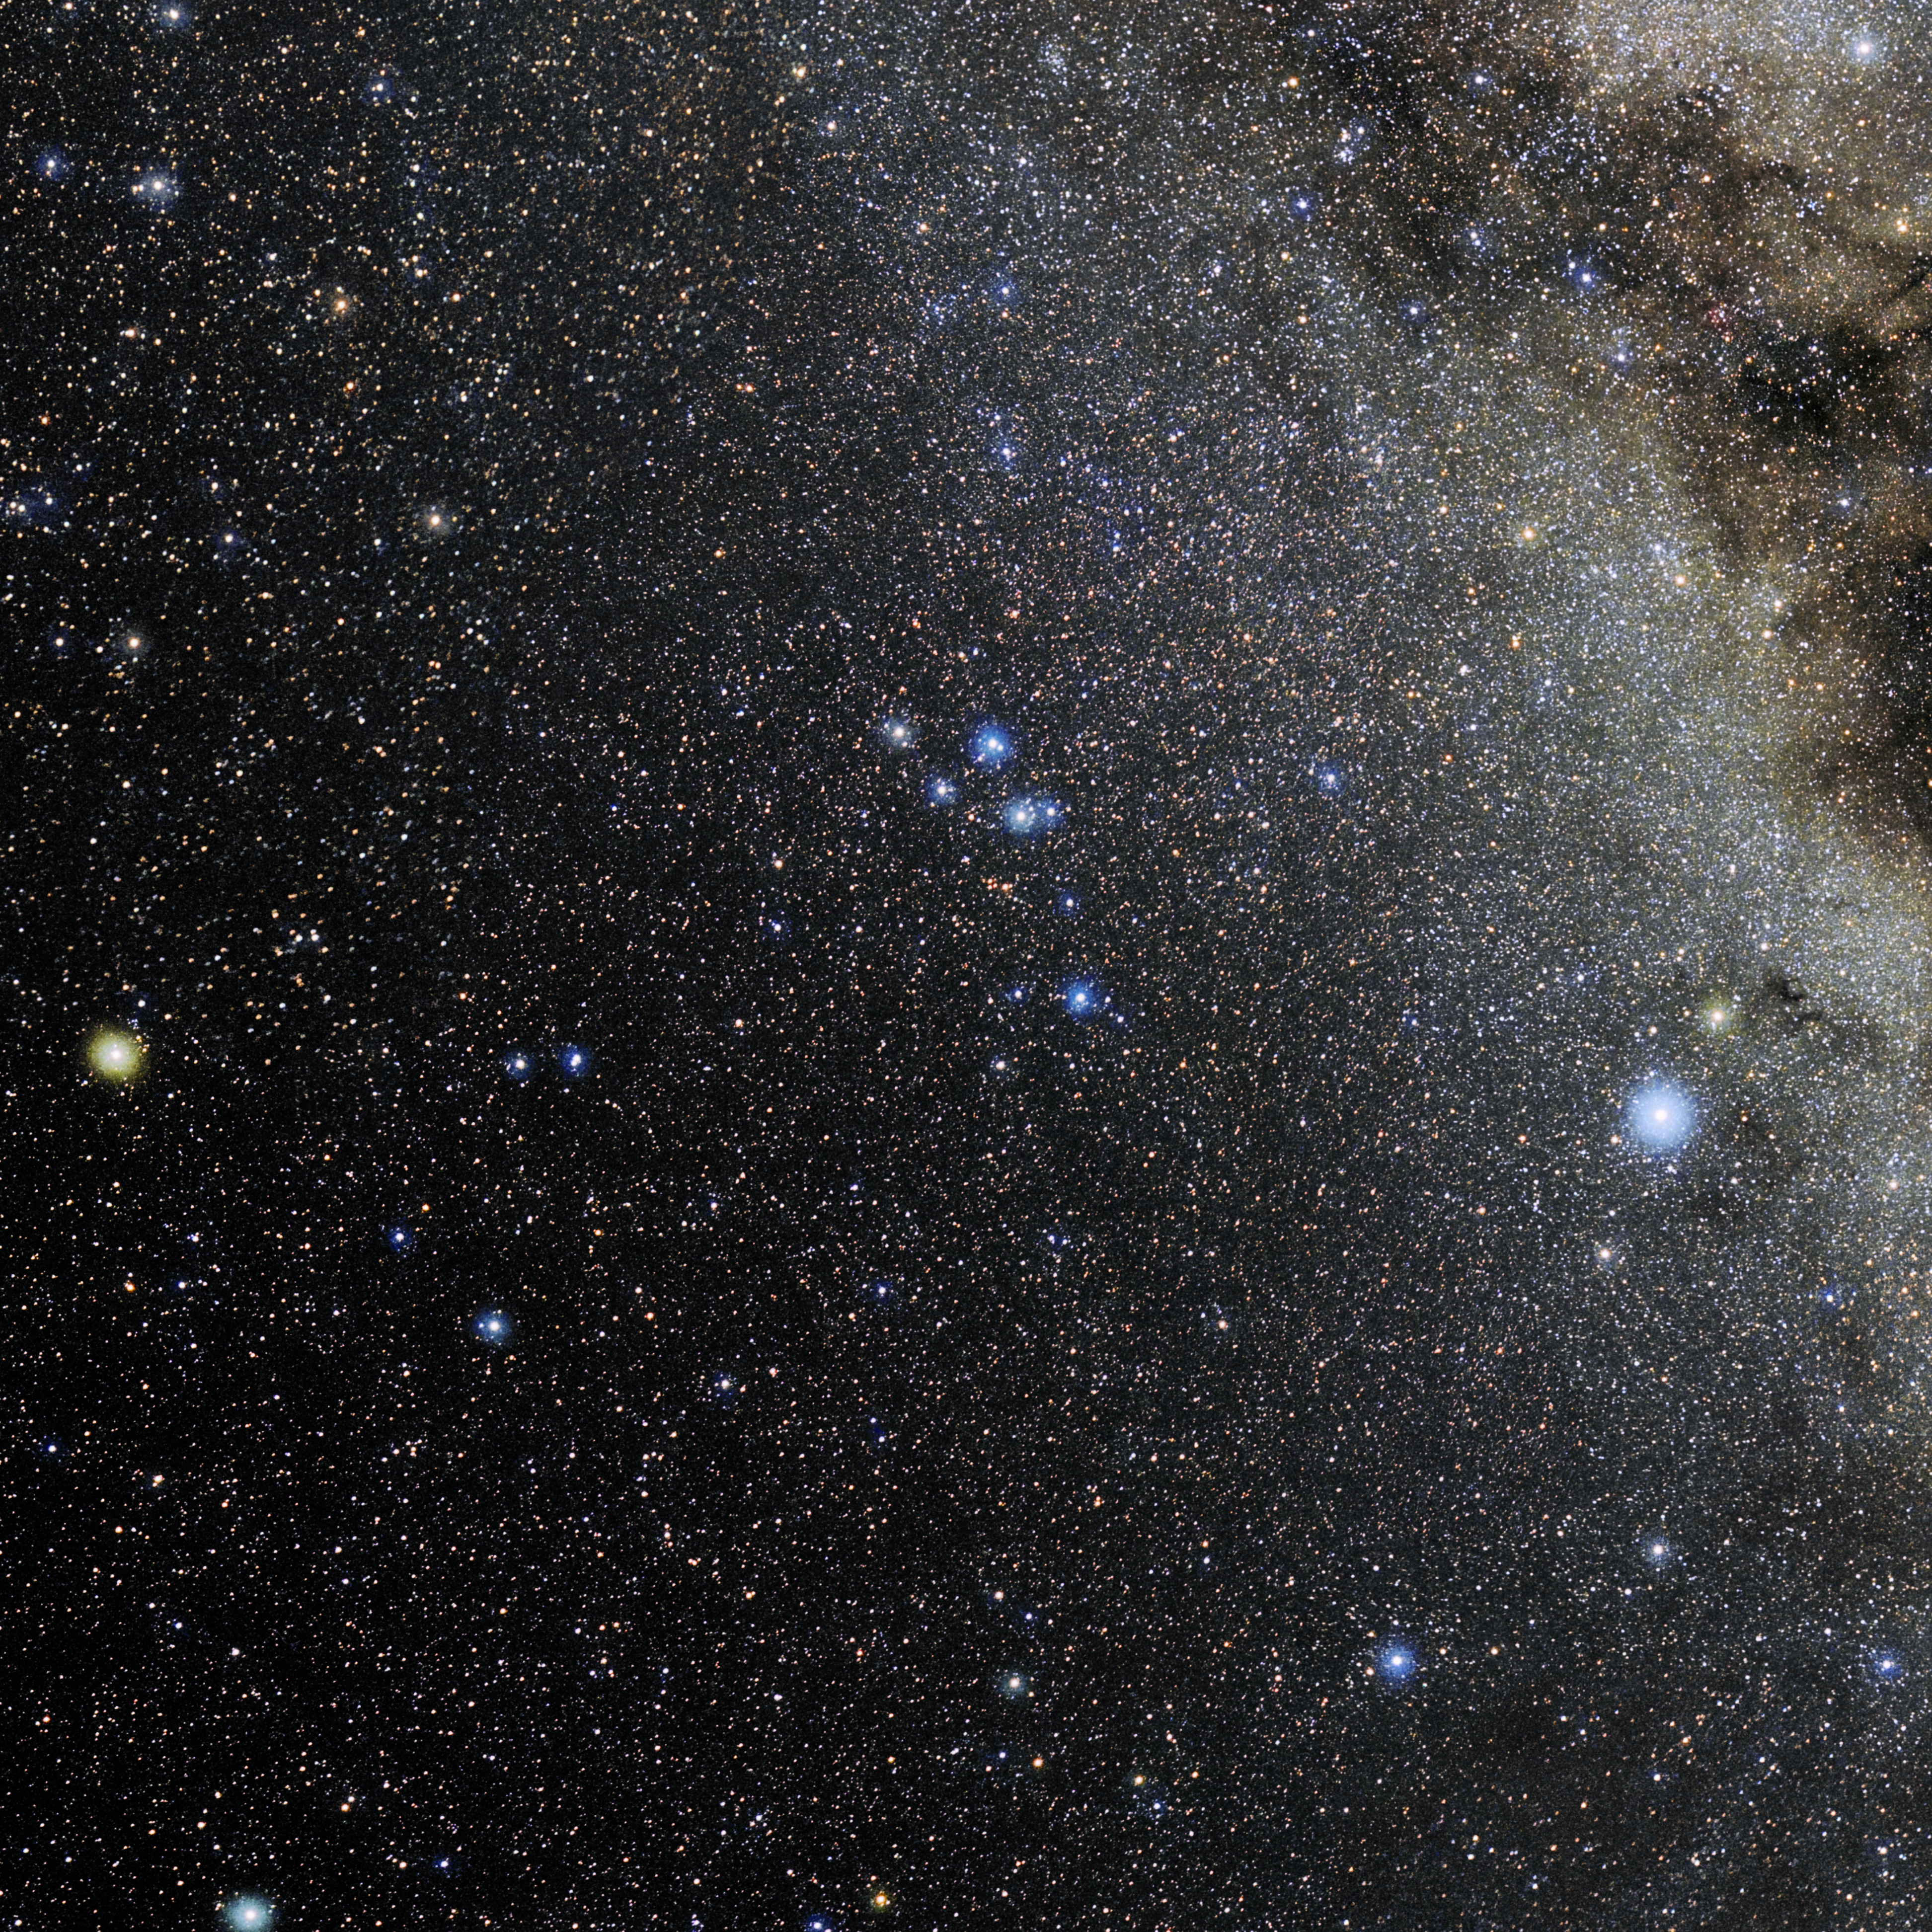

Delphinus

Photo of the constellation Delphinus produced by NOIRLab in collaboration with Eckhard Slawik, a German astrophotographer. Here is the annotated version.

Credit: E. Slawik/NOIRLab/NSF/AURA/M. Zamani